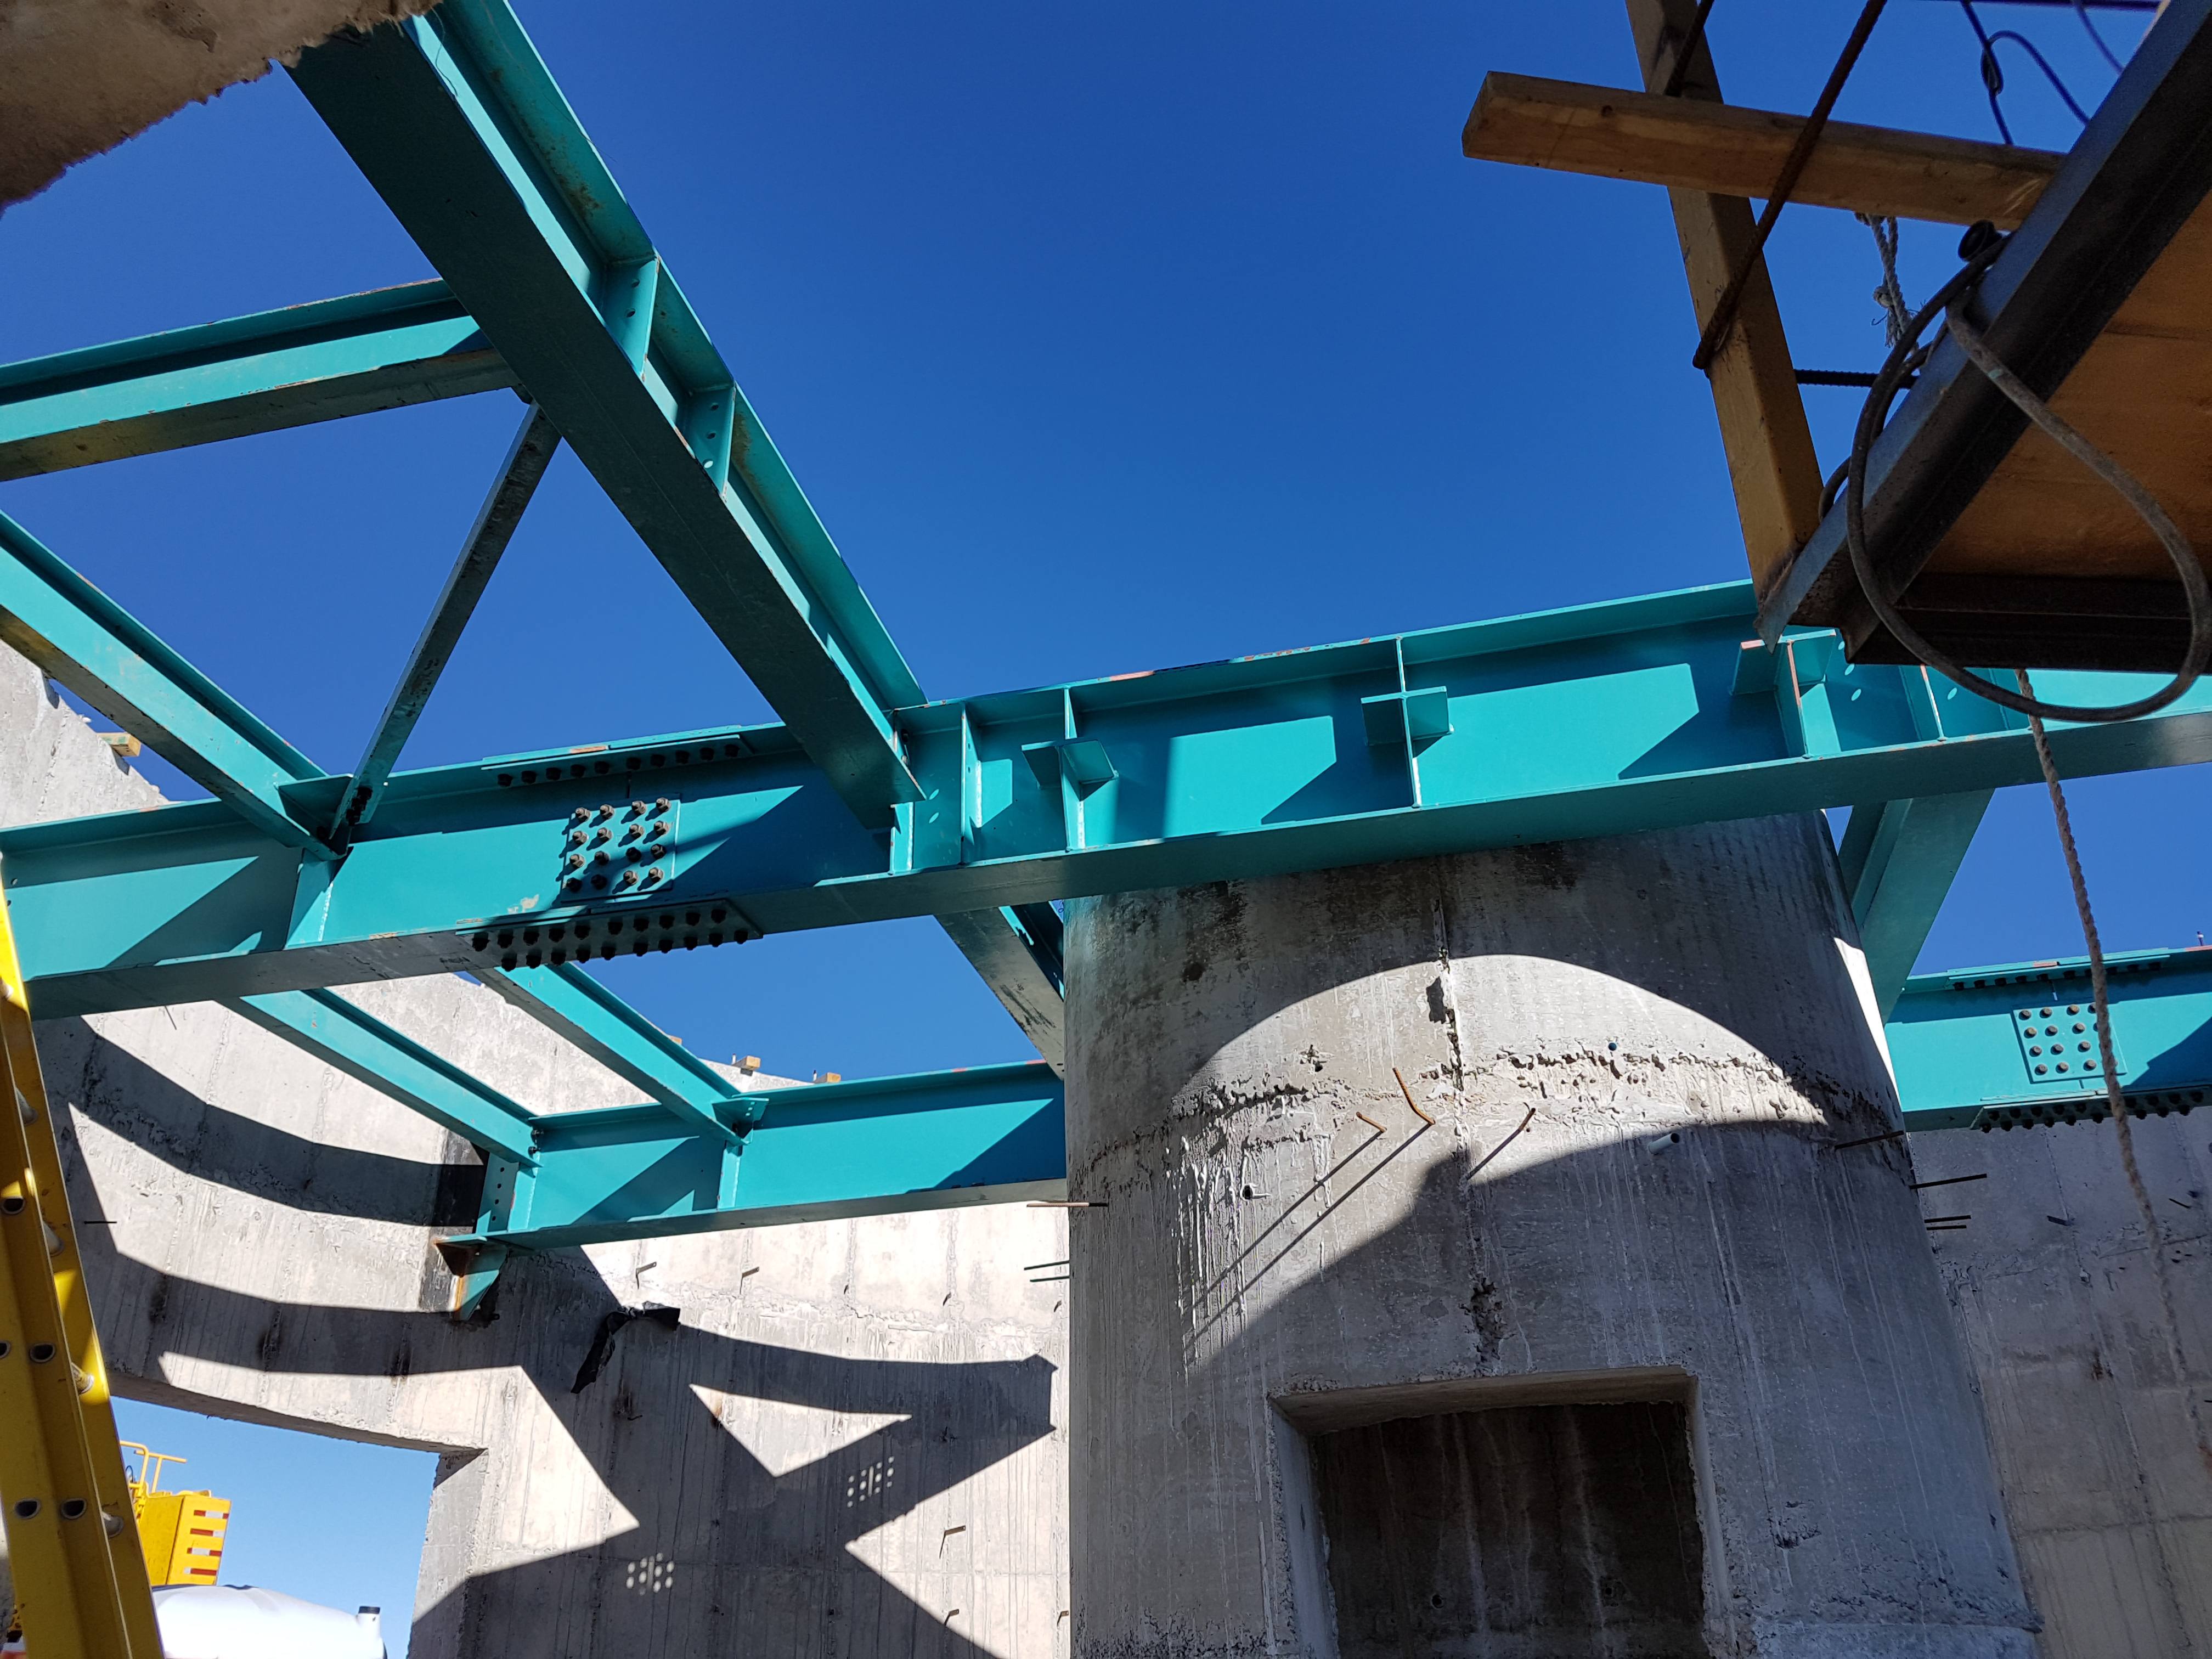

The center of the pier for the Auxiliary Telescope

The center of the pier for the Auxiliary Telescope

Credit: Rubin Observatory/NSF/AURA